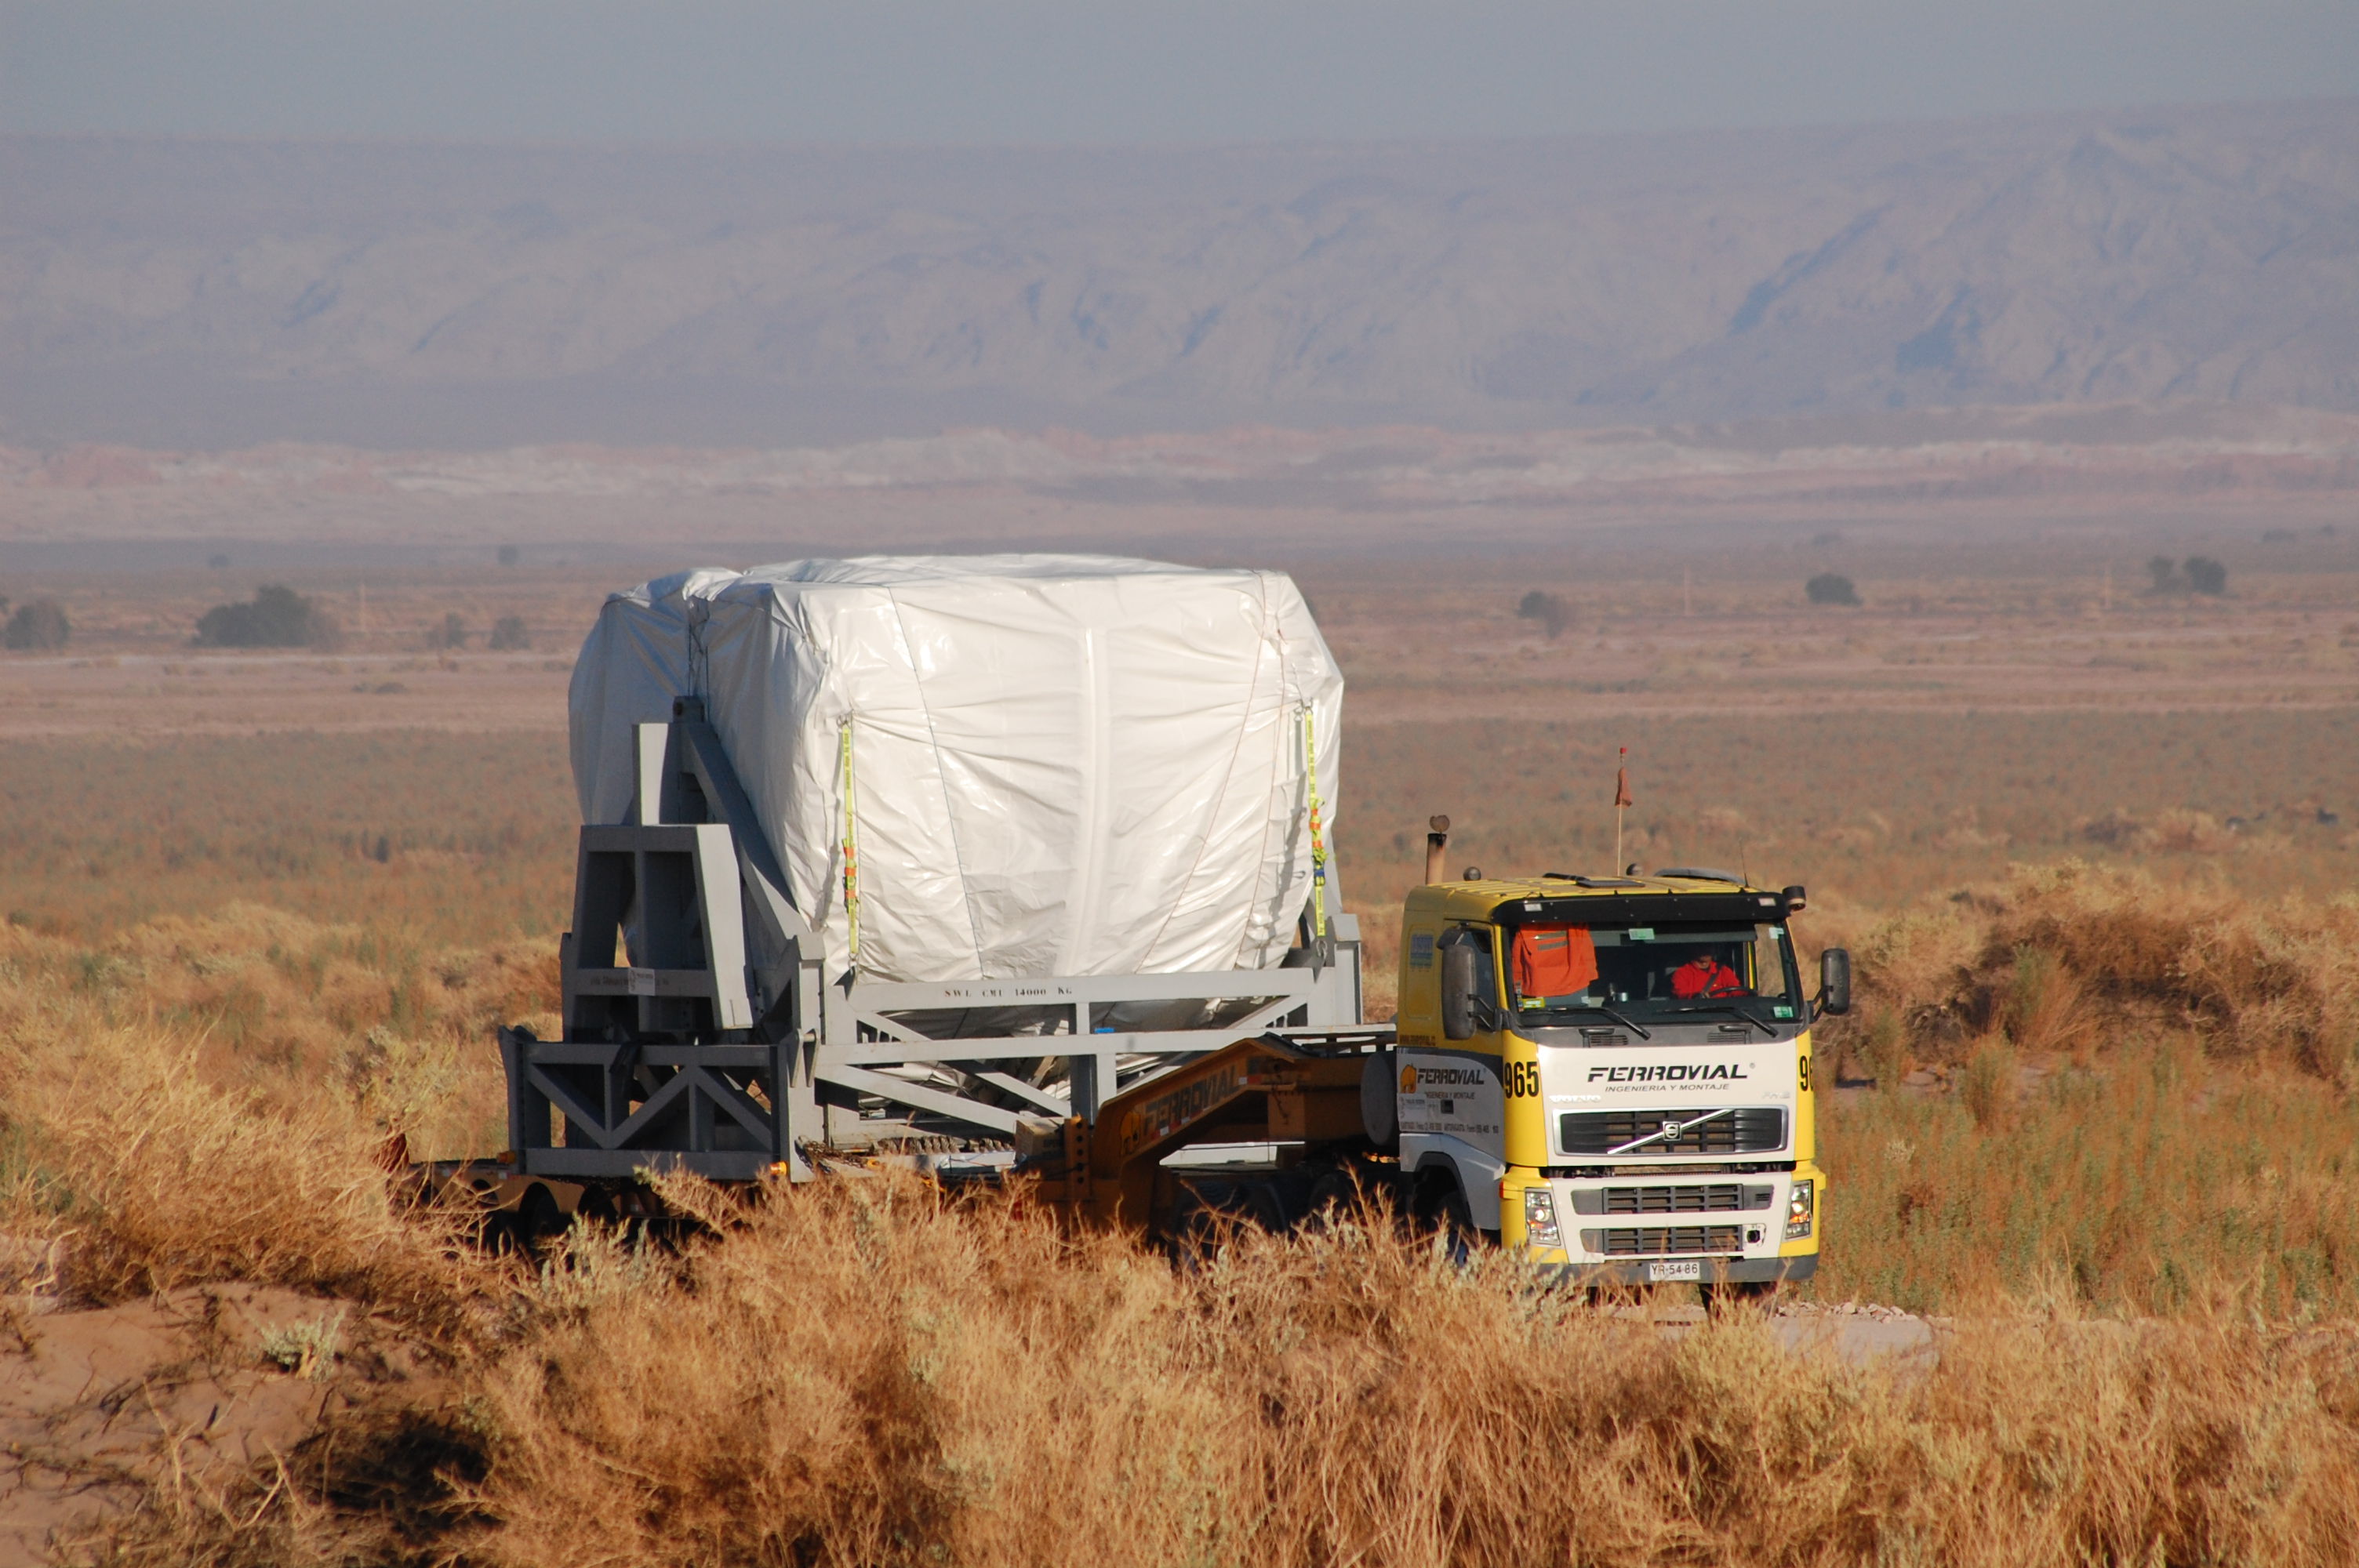

Arrival of American antenna

Arrival of American antenna (VERTEX).

Credit: ALMA (ESO/NAOJ/NRAO)